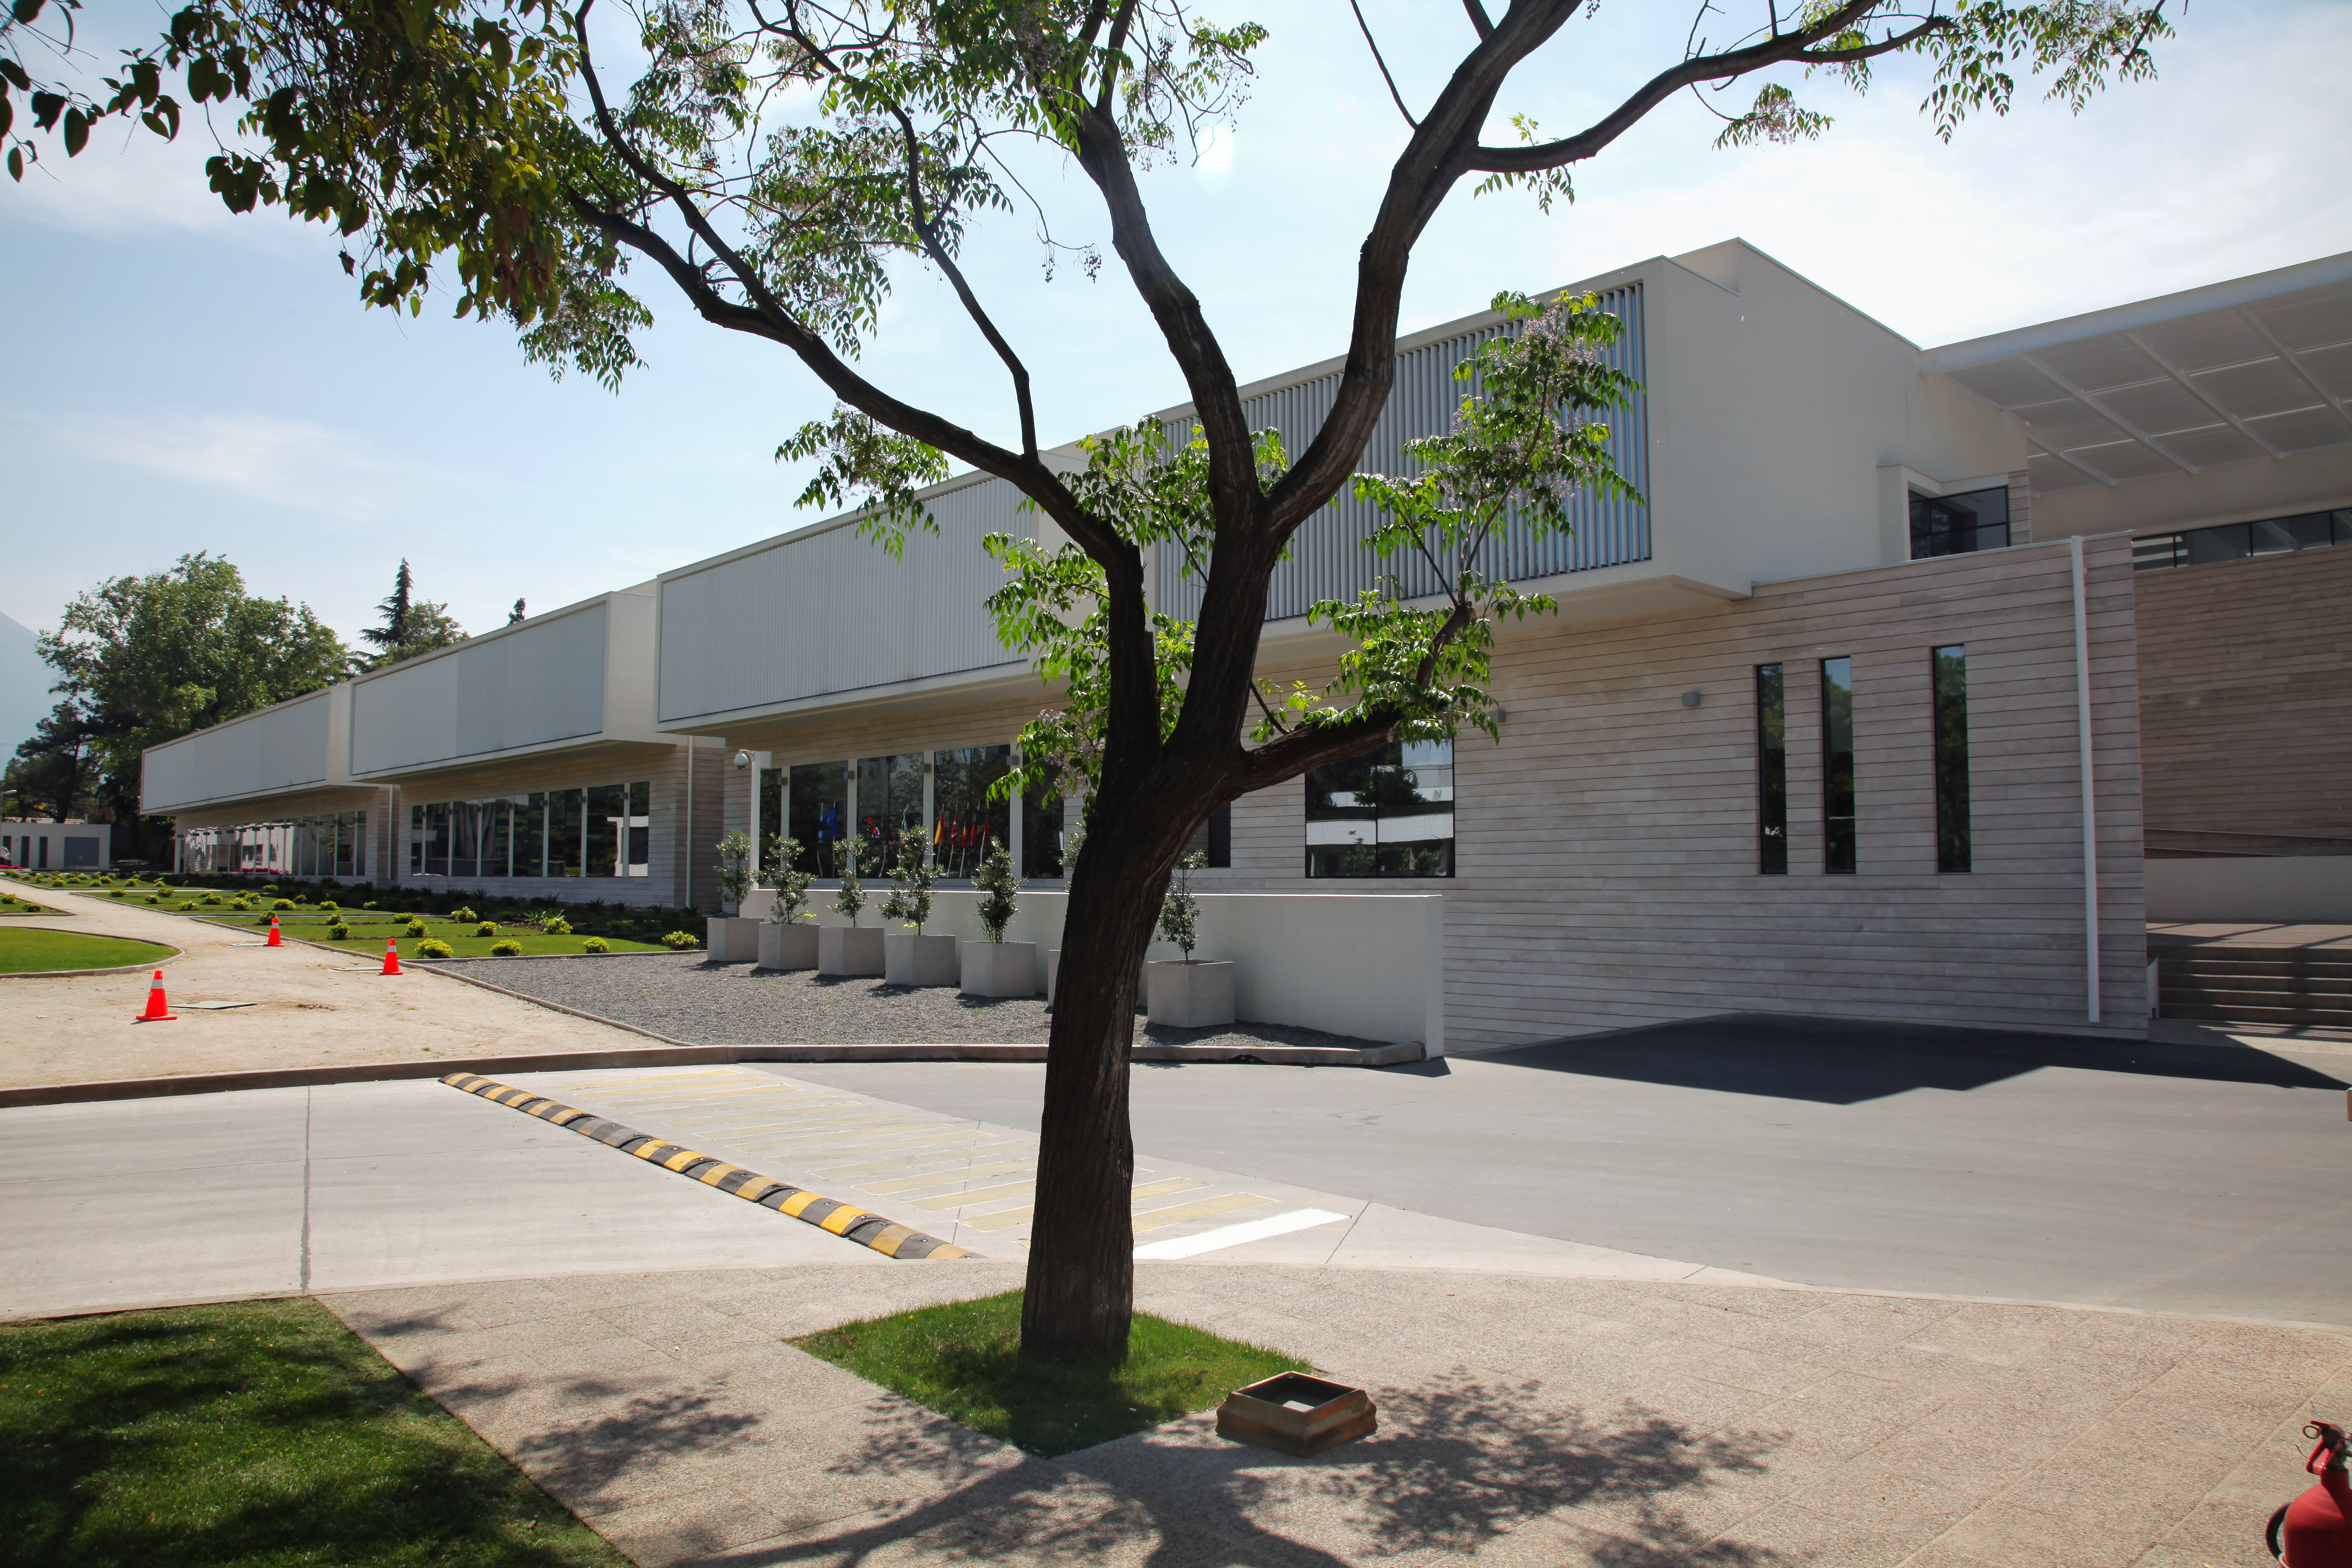

The new ALMA Santiago Central Office

The Santiago Central Office headquarters of the Atacama Large Millimeter/submillimeter Array (ALMA) project in the Vitacura district of the Chilean capital. The building, which is adjacent to ESO’s Santiago offices and was built by ESO as part of its responsibilities as the European ALMA partner, has a size of almost 7000 square metres over two storeys. It has more than 100 offices, as well as other facilities such as meeting rooms, an auditorium, and underground parking for 130 cars.

Credit: ESO & ALMA (ESO/NAOJ/NRAO)